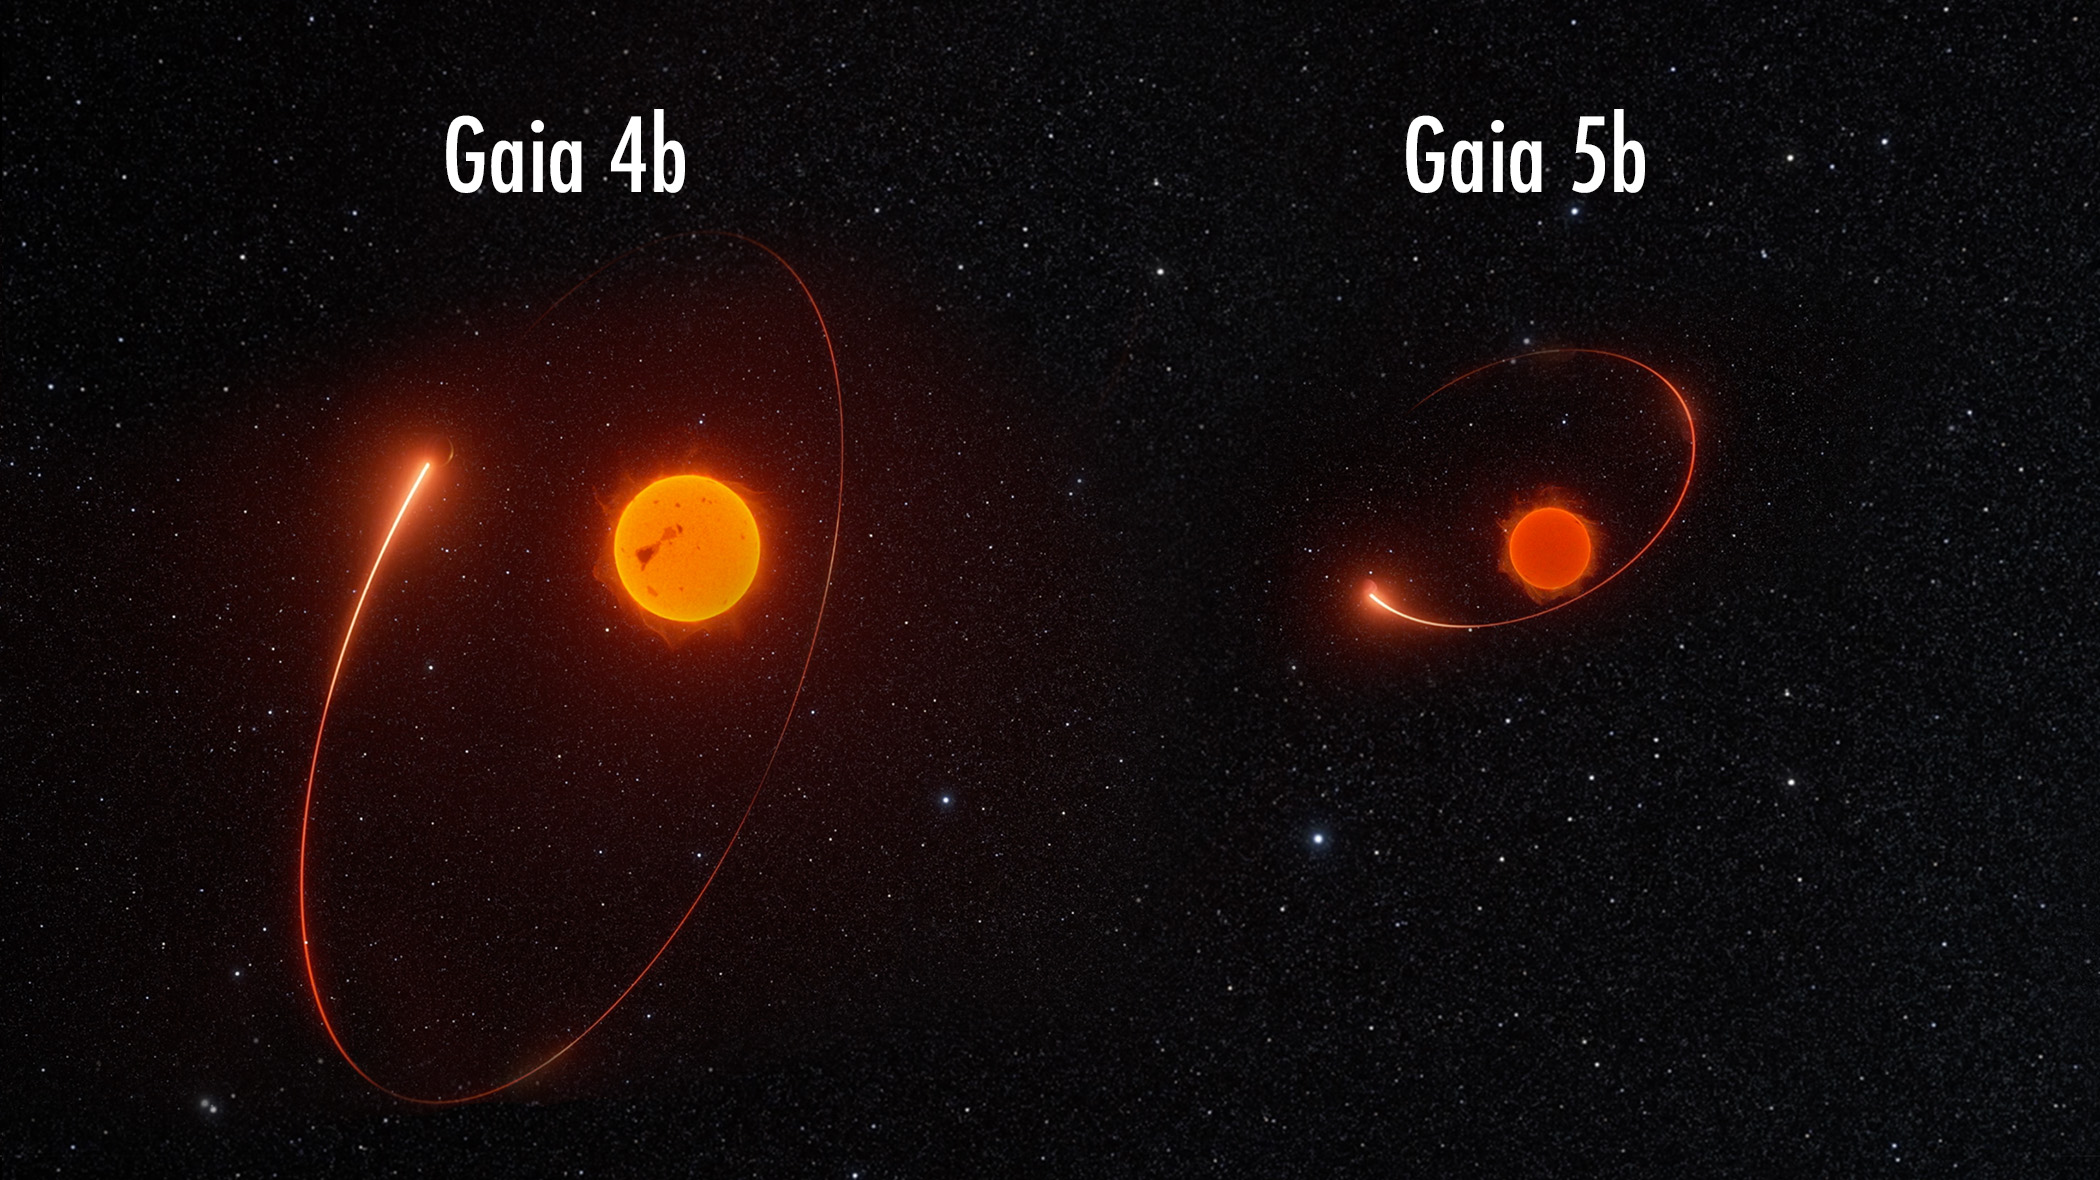

Gaia-4b/5b

Gaia-4b is a planet orbiting the star called Gaia-4, around 244 light-years away. Gaia-4b is about twelve times more massive than Jupiter. With an orbital period of 570 days, it is a relatively cold gas giant planet. Gaia-5b is a brown dwarf orbiting the star Gaia-5, around 134 light-years away from Earth. With a mass of around 21 Jupiters, Gaia-5b is more massive than a planet but too light to sustain the nuclear fusion necessary to be a star. This artist impression visualises a portion of both objects’ orbital motions as determined by Gaia’s astrometric data. The stars and planets are not to scale.

Credit: ESA/Gaia/DPAC/M. Marcussen